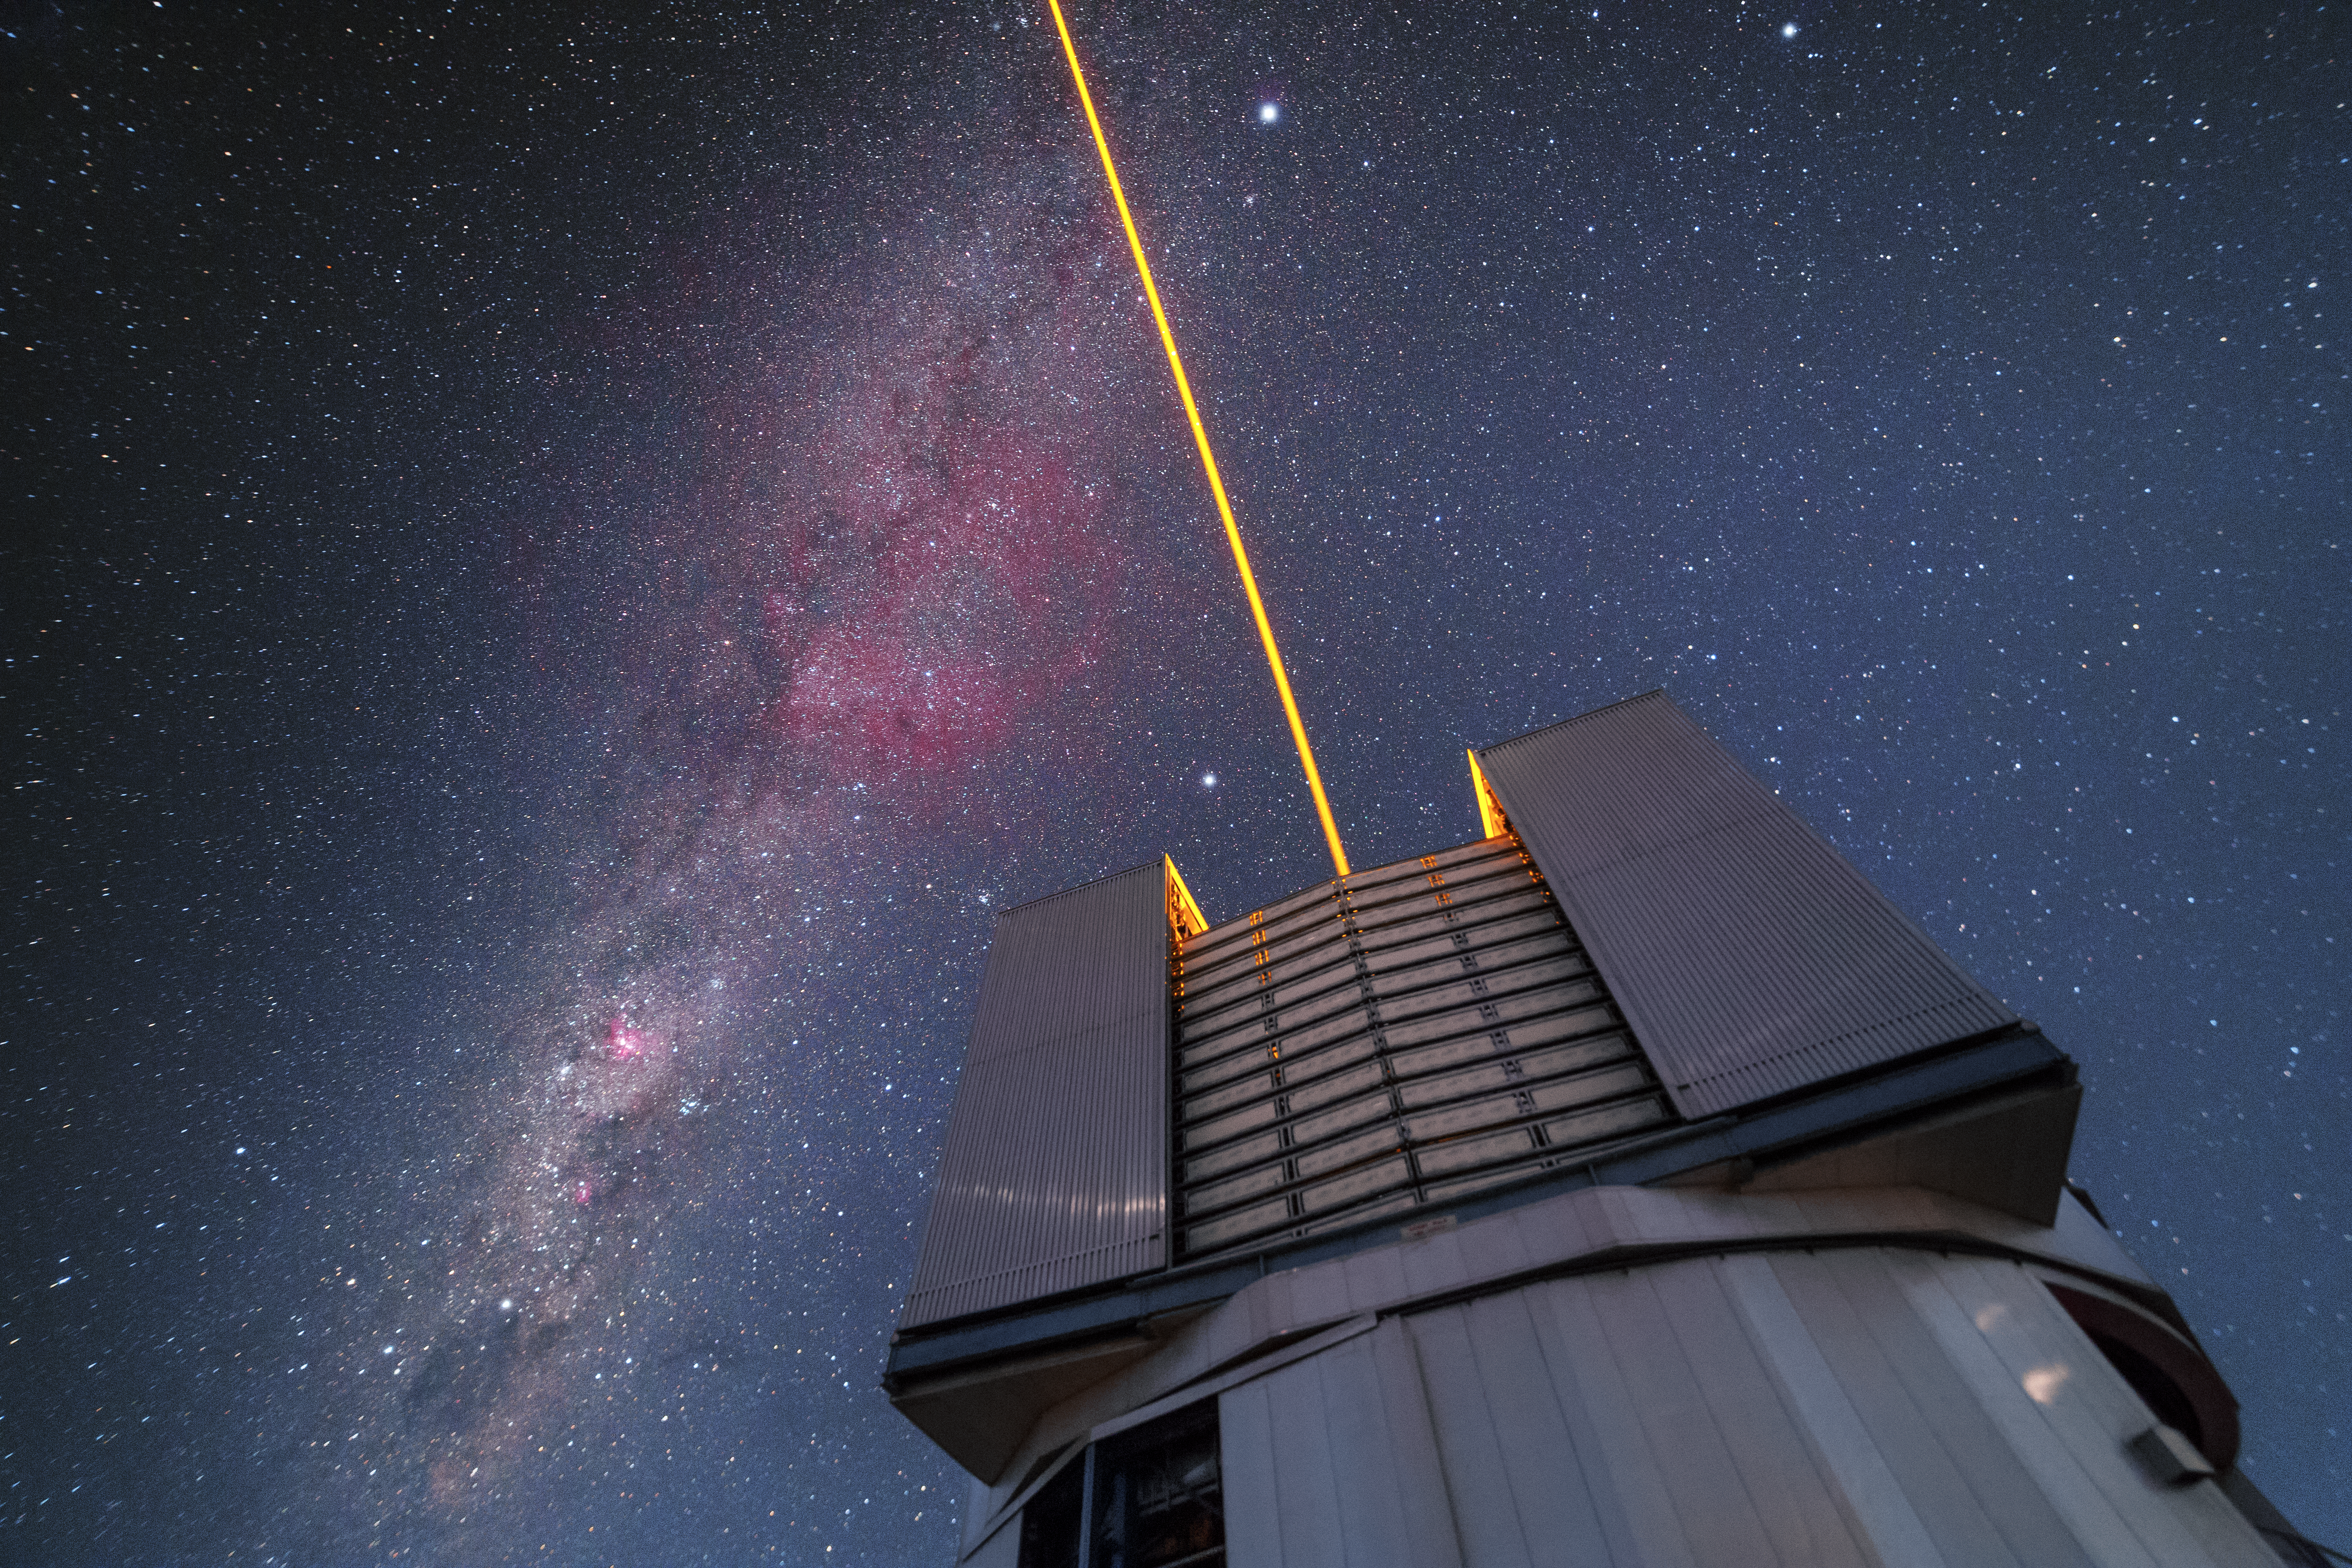

Paranal laser

The VLT issue a laser into the sky over Paranal. The beam functions as an artificial star and is used to correct for atmospheric disturbance. The southern Milky Way crosses the sky, featuring the constellation of Carina among others.

Credit: P. Horálek/ESO